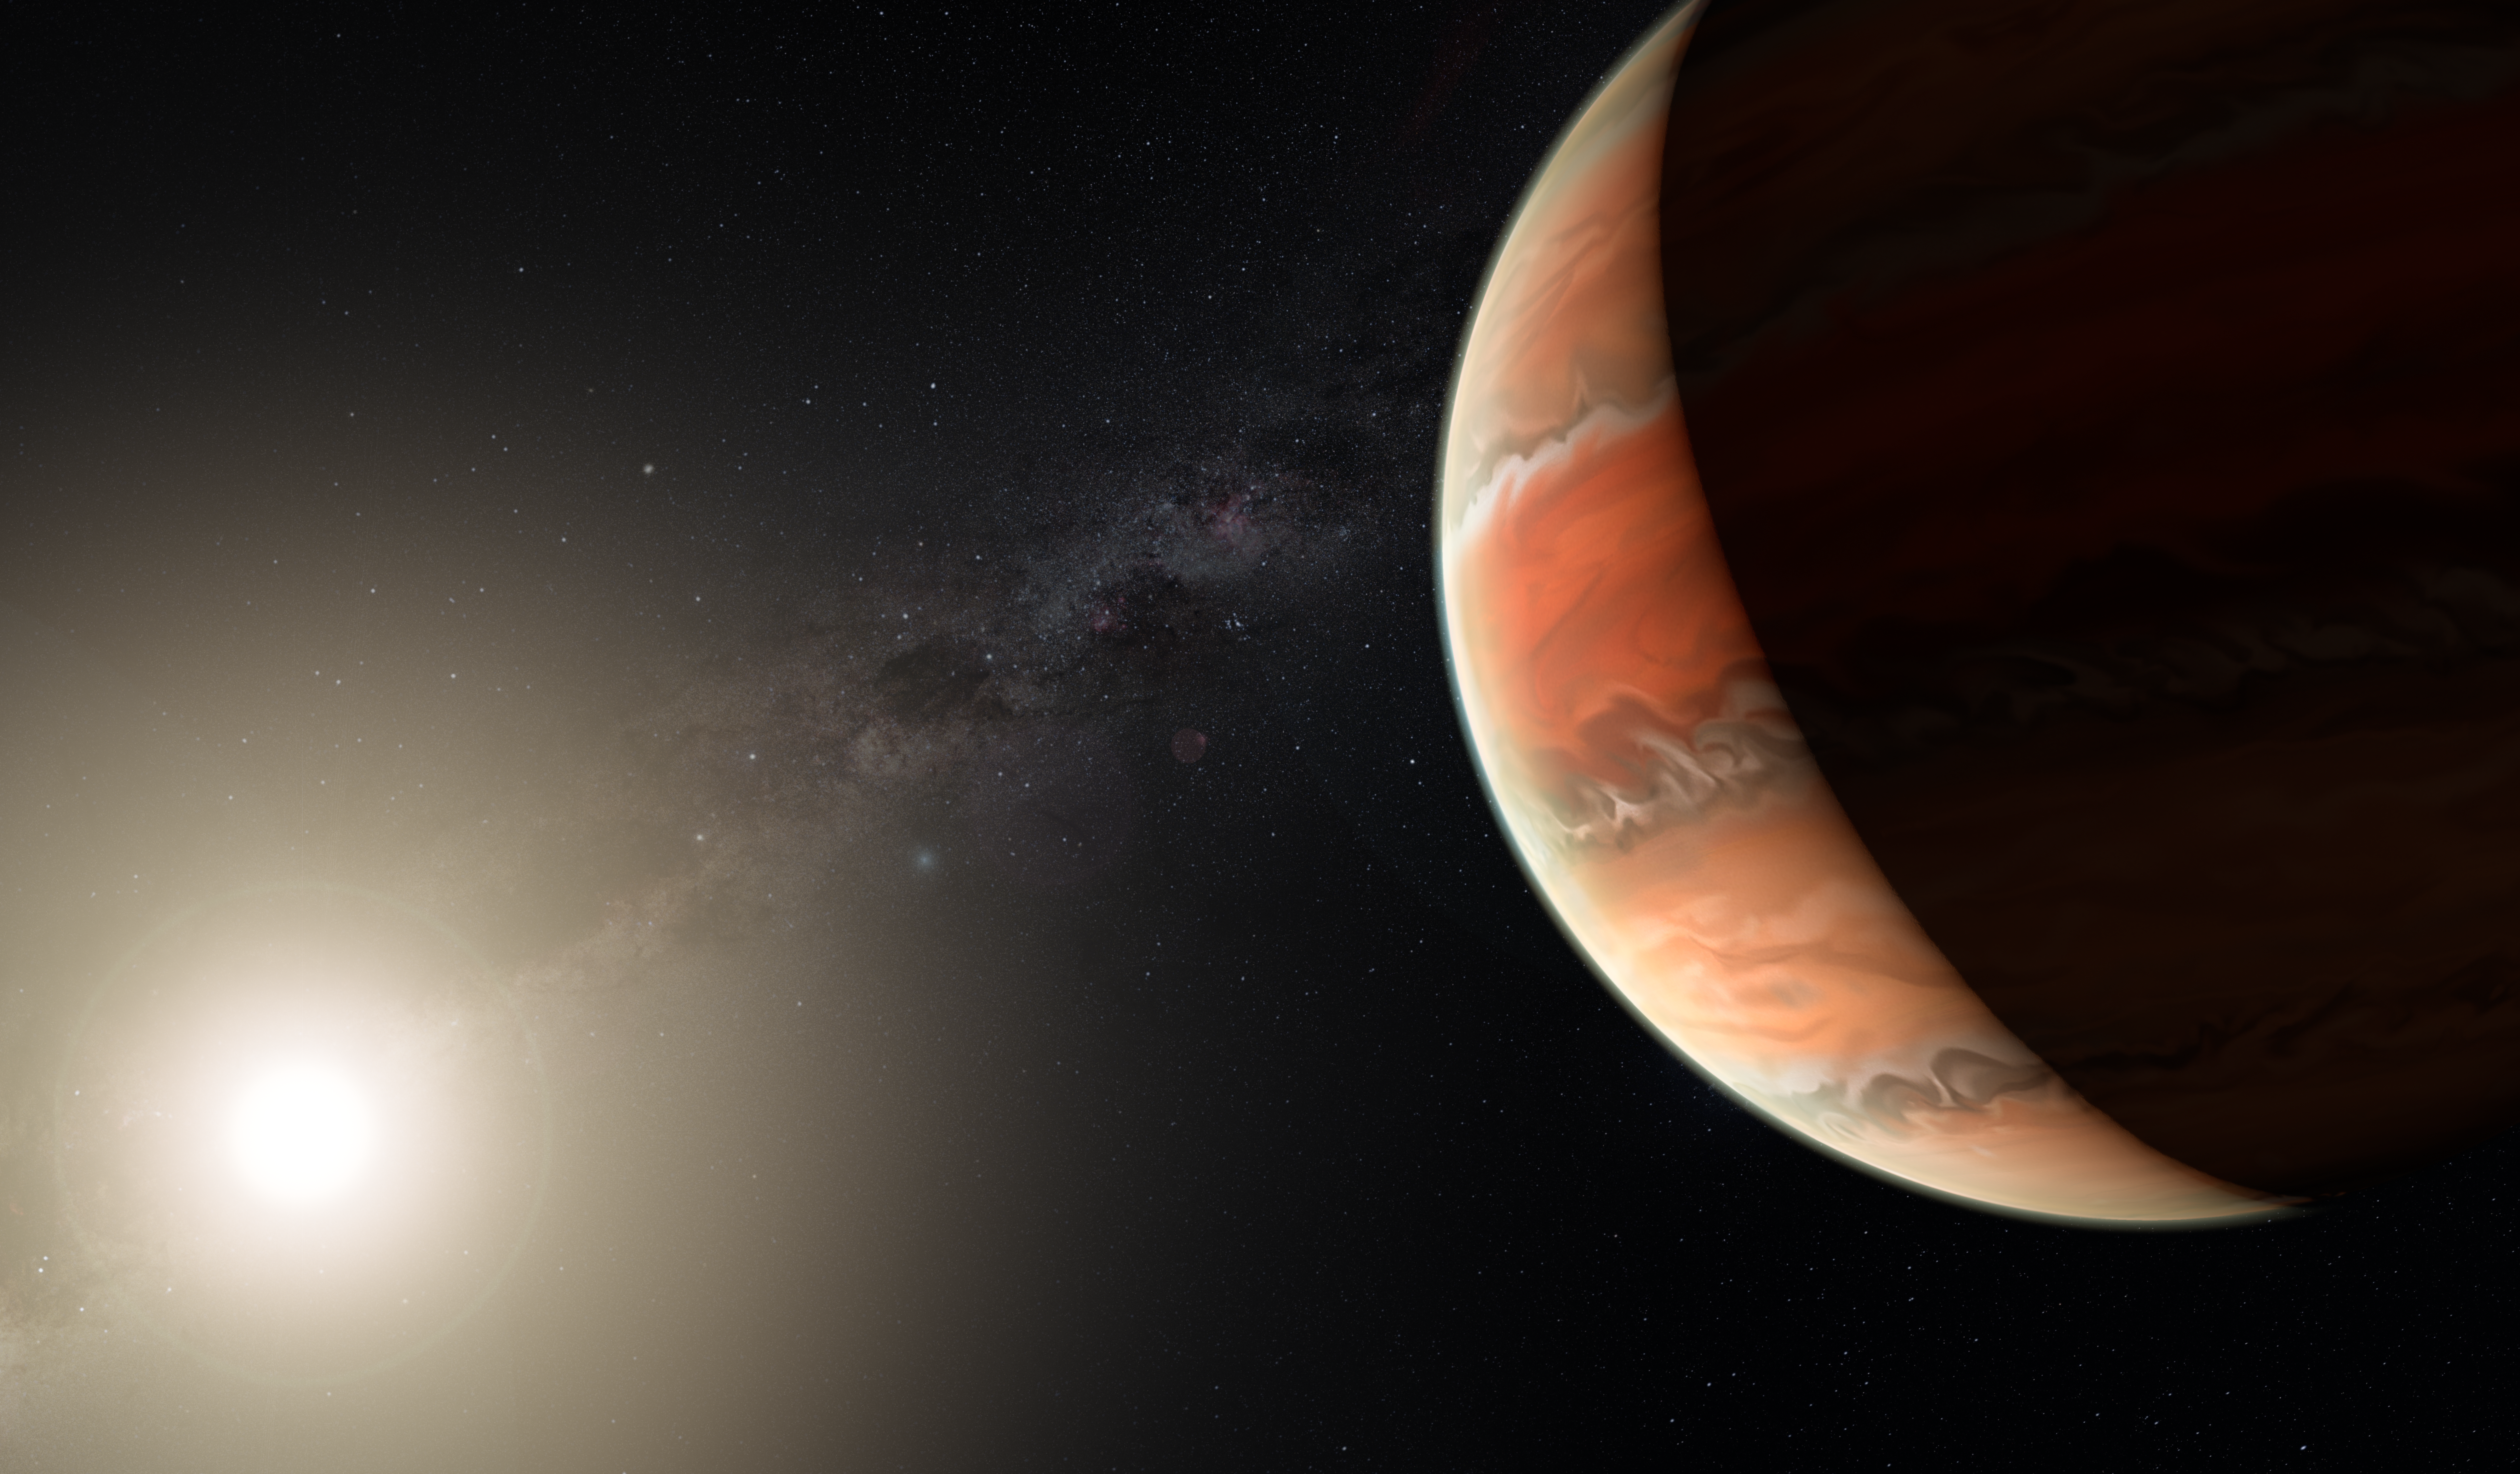

Artist’s impression of the exoplanet WASP-19b

An artist's impression showing the exoplanet WASP-19b, in which atmosphere astronomers detected titanium oxide for the first time. In large enough quantities, titanium oxide can prevent heat from entering or escaping an atmosphere, leading to a thermal inversion — the temperature is higher in the upper atmosphere and lower further down, the opposite of the normal situation.

Credit: ESO/M. Kornmesser